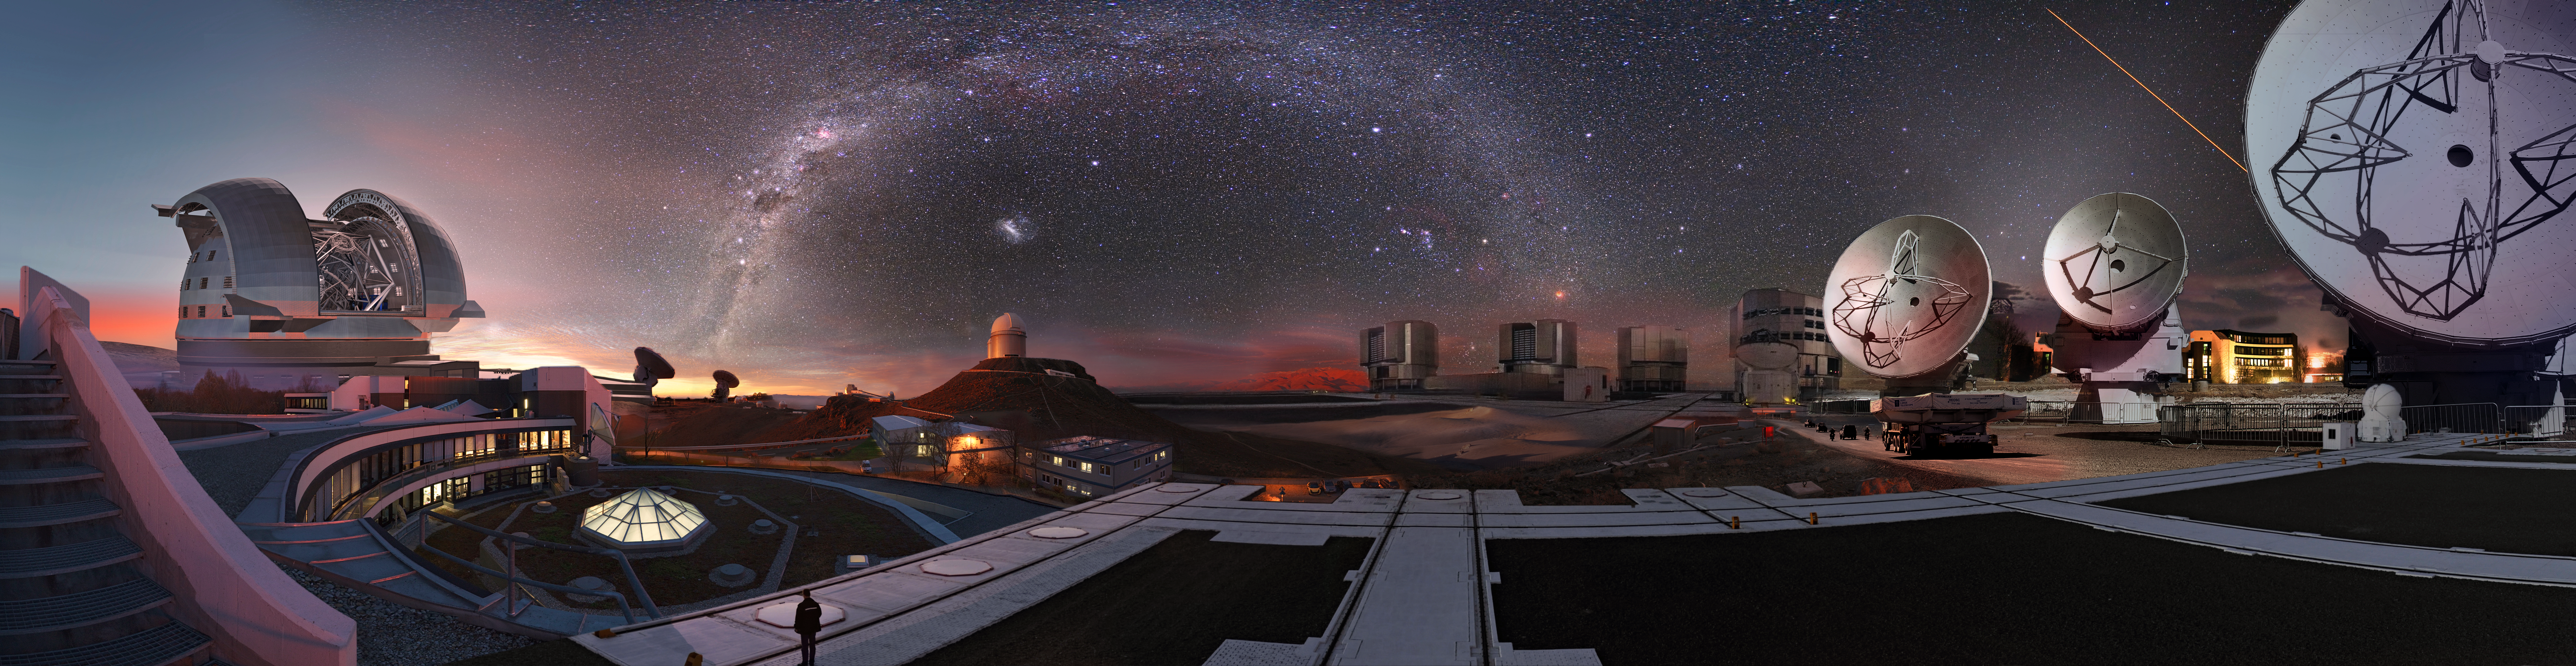

Image composition of ESO observatories

Image composition showing all the ESO observatories and the Headquarters.

Credit: ESO/M. Kornmesser